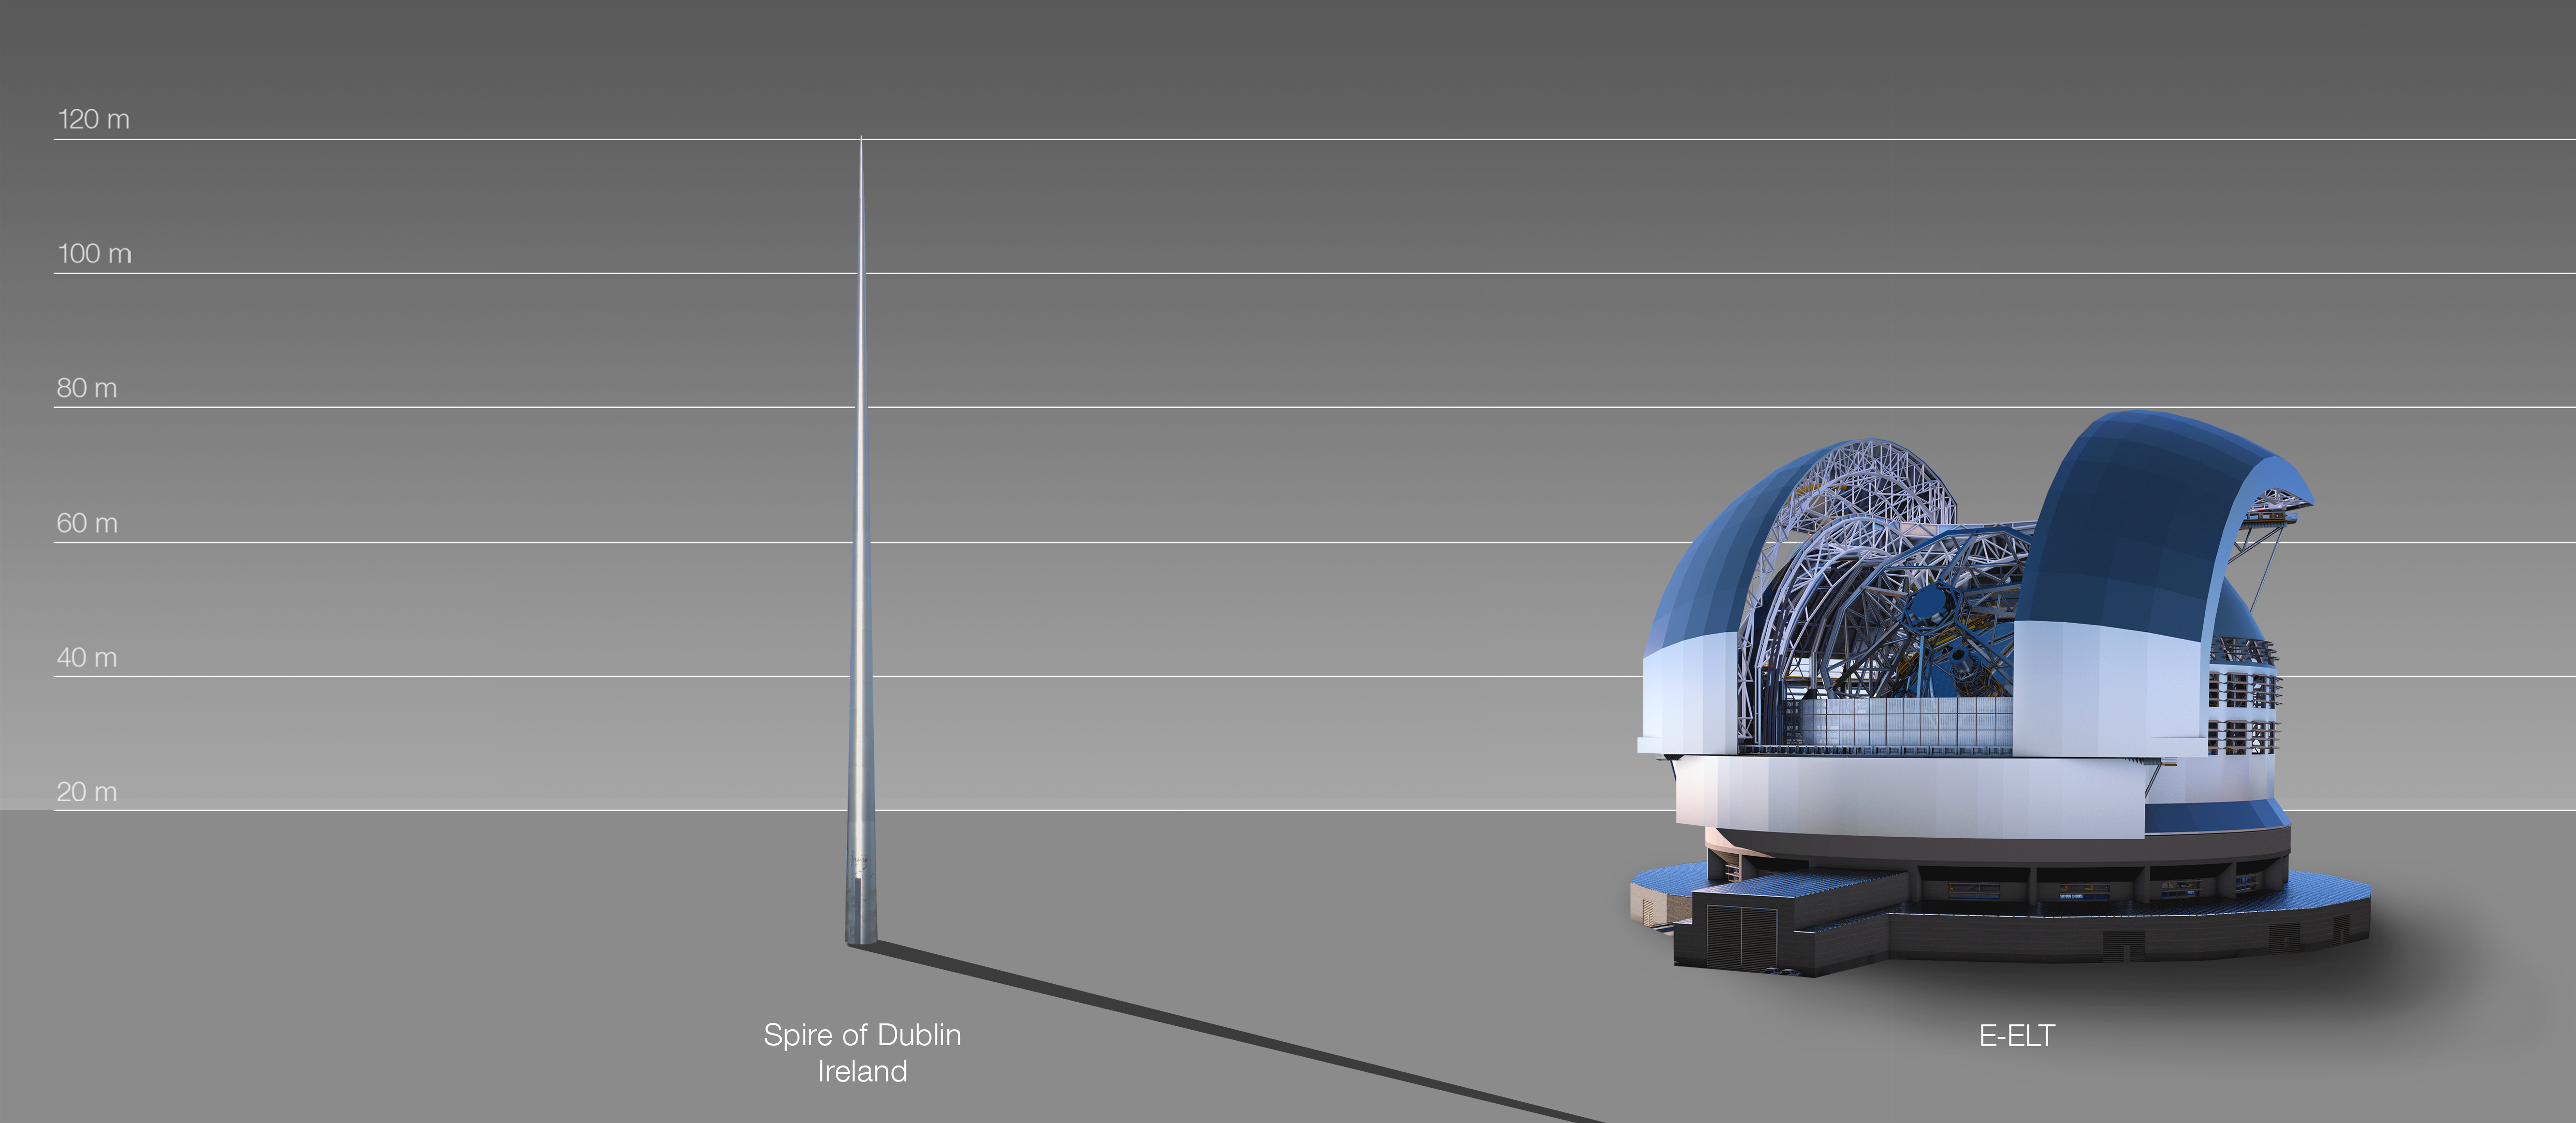

The ELT compared to the Spire of Dublin, Ireland

This artist's impression compares the ELT to the Spire of Dublin, Ireland.

The design for the ELT shown here was published in 2016. (eso1617)

Credit: ESO